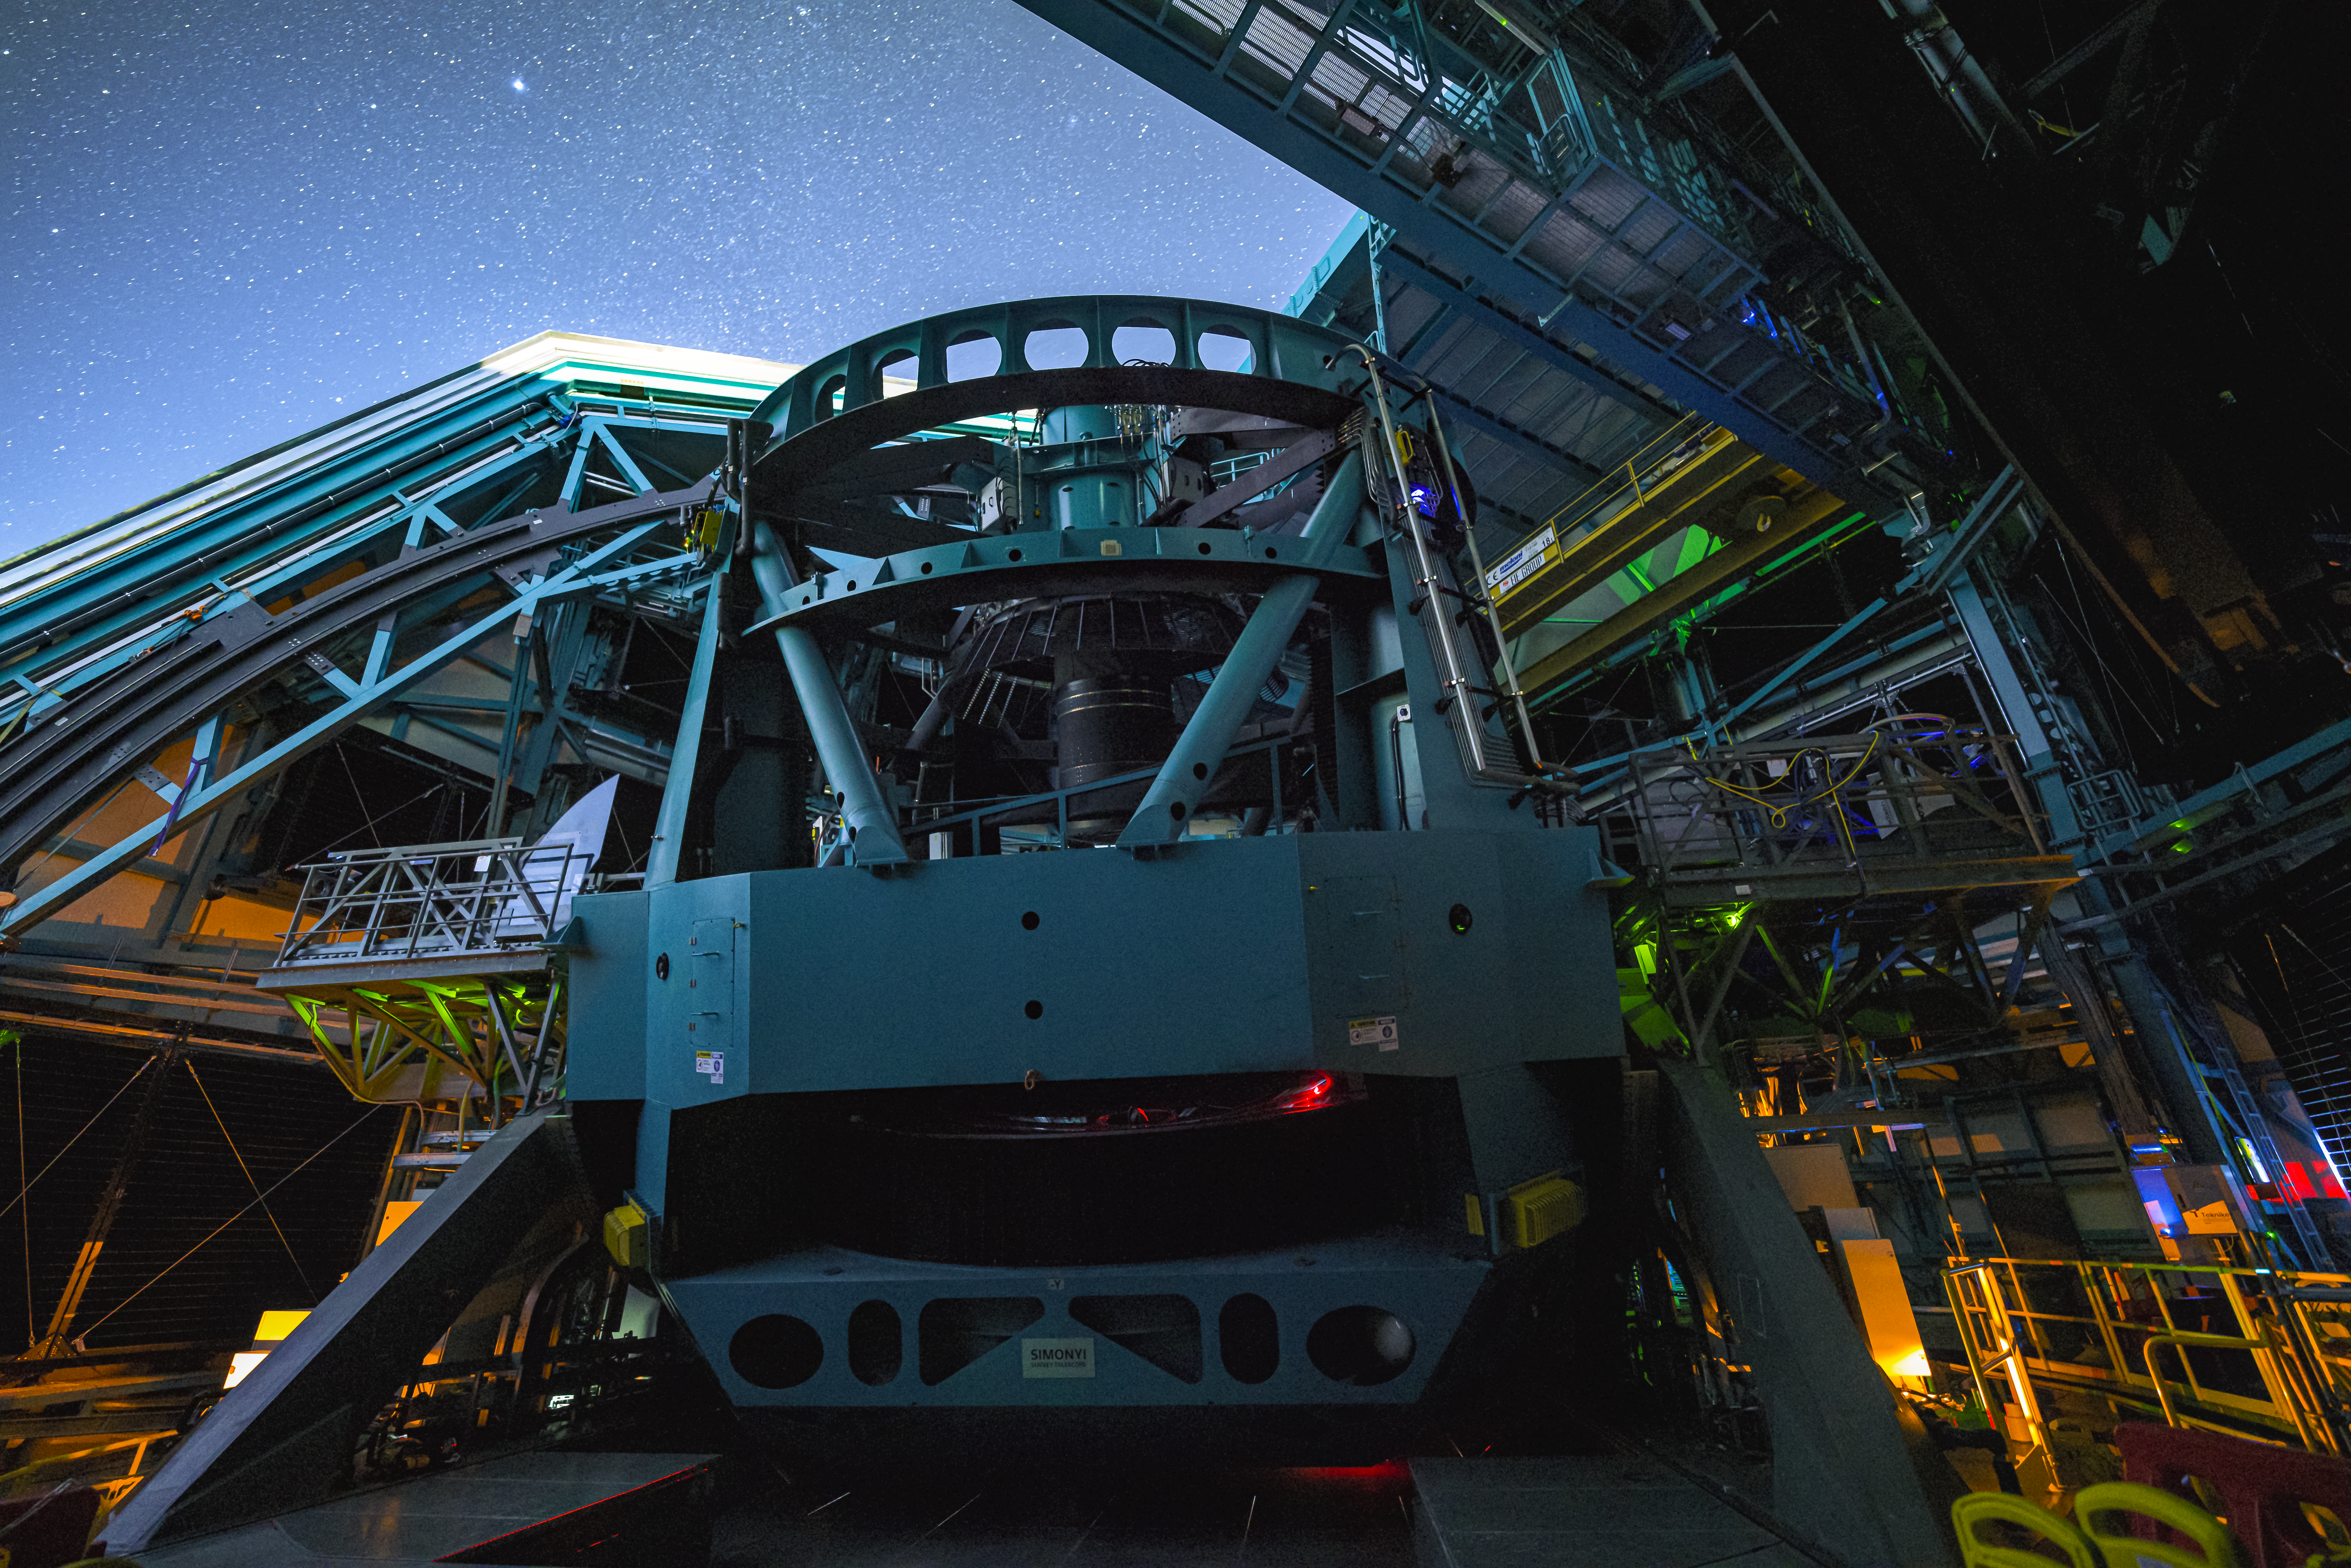

Rubin During First Look Observations

Caption: The night sky dazzles over NSF–DOE Rubin Observatory. Starting in early 2026, Rubin Observatory's decade-long Legacy Survey of Space and Time (LSST) will generate an ultra-wide, ultra-high-definition, time-lapse record of the Universe.

Credit: RubinObs/NSF/DOE/NOIRLab/SLAC/AURA/H. Stockebrand